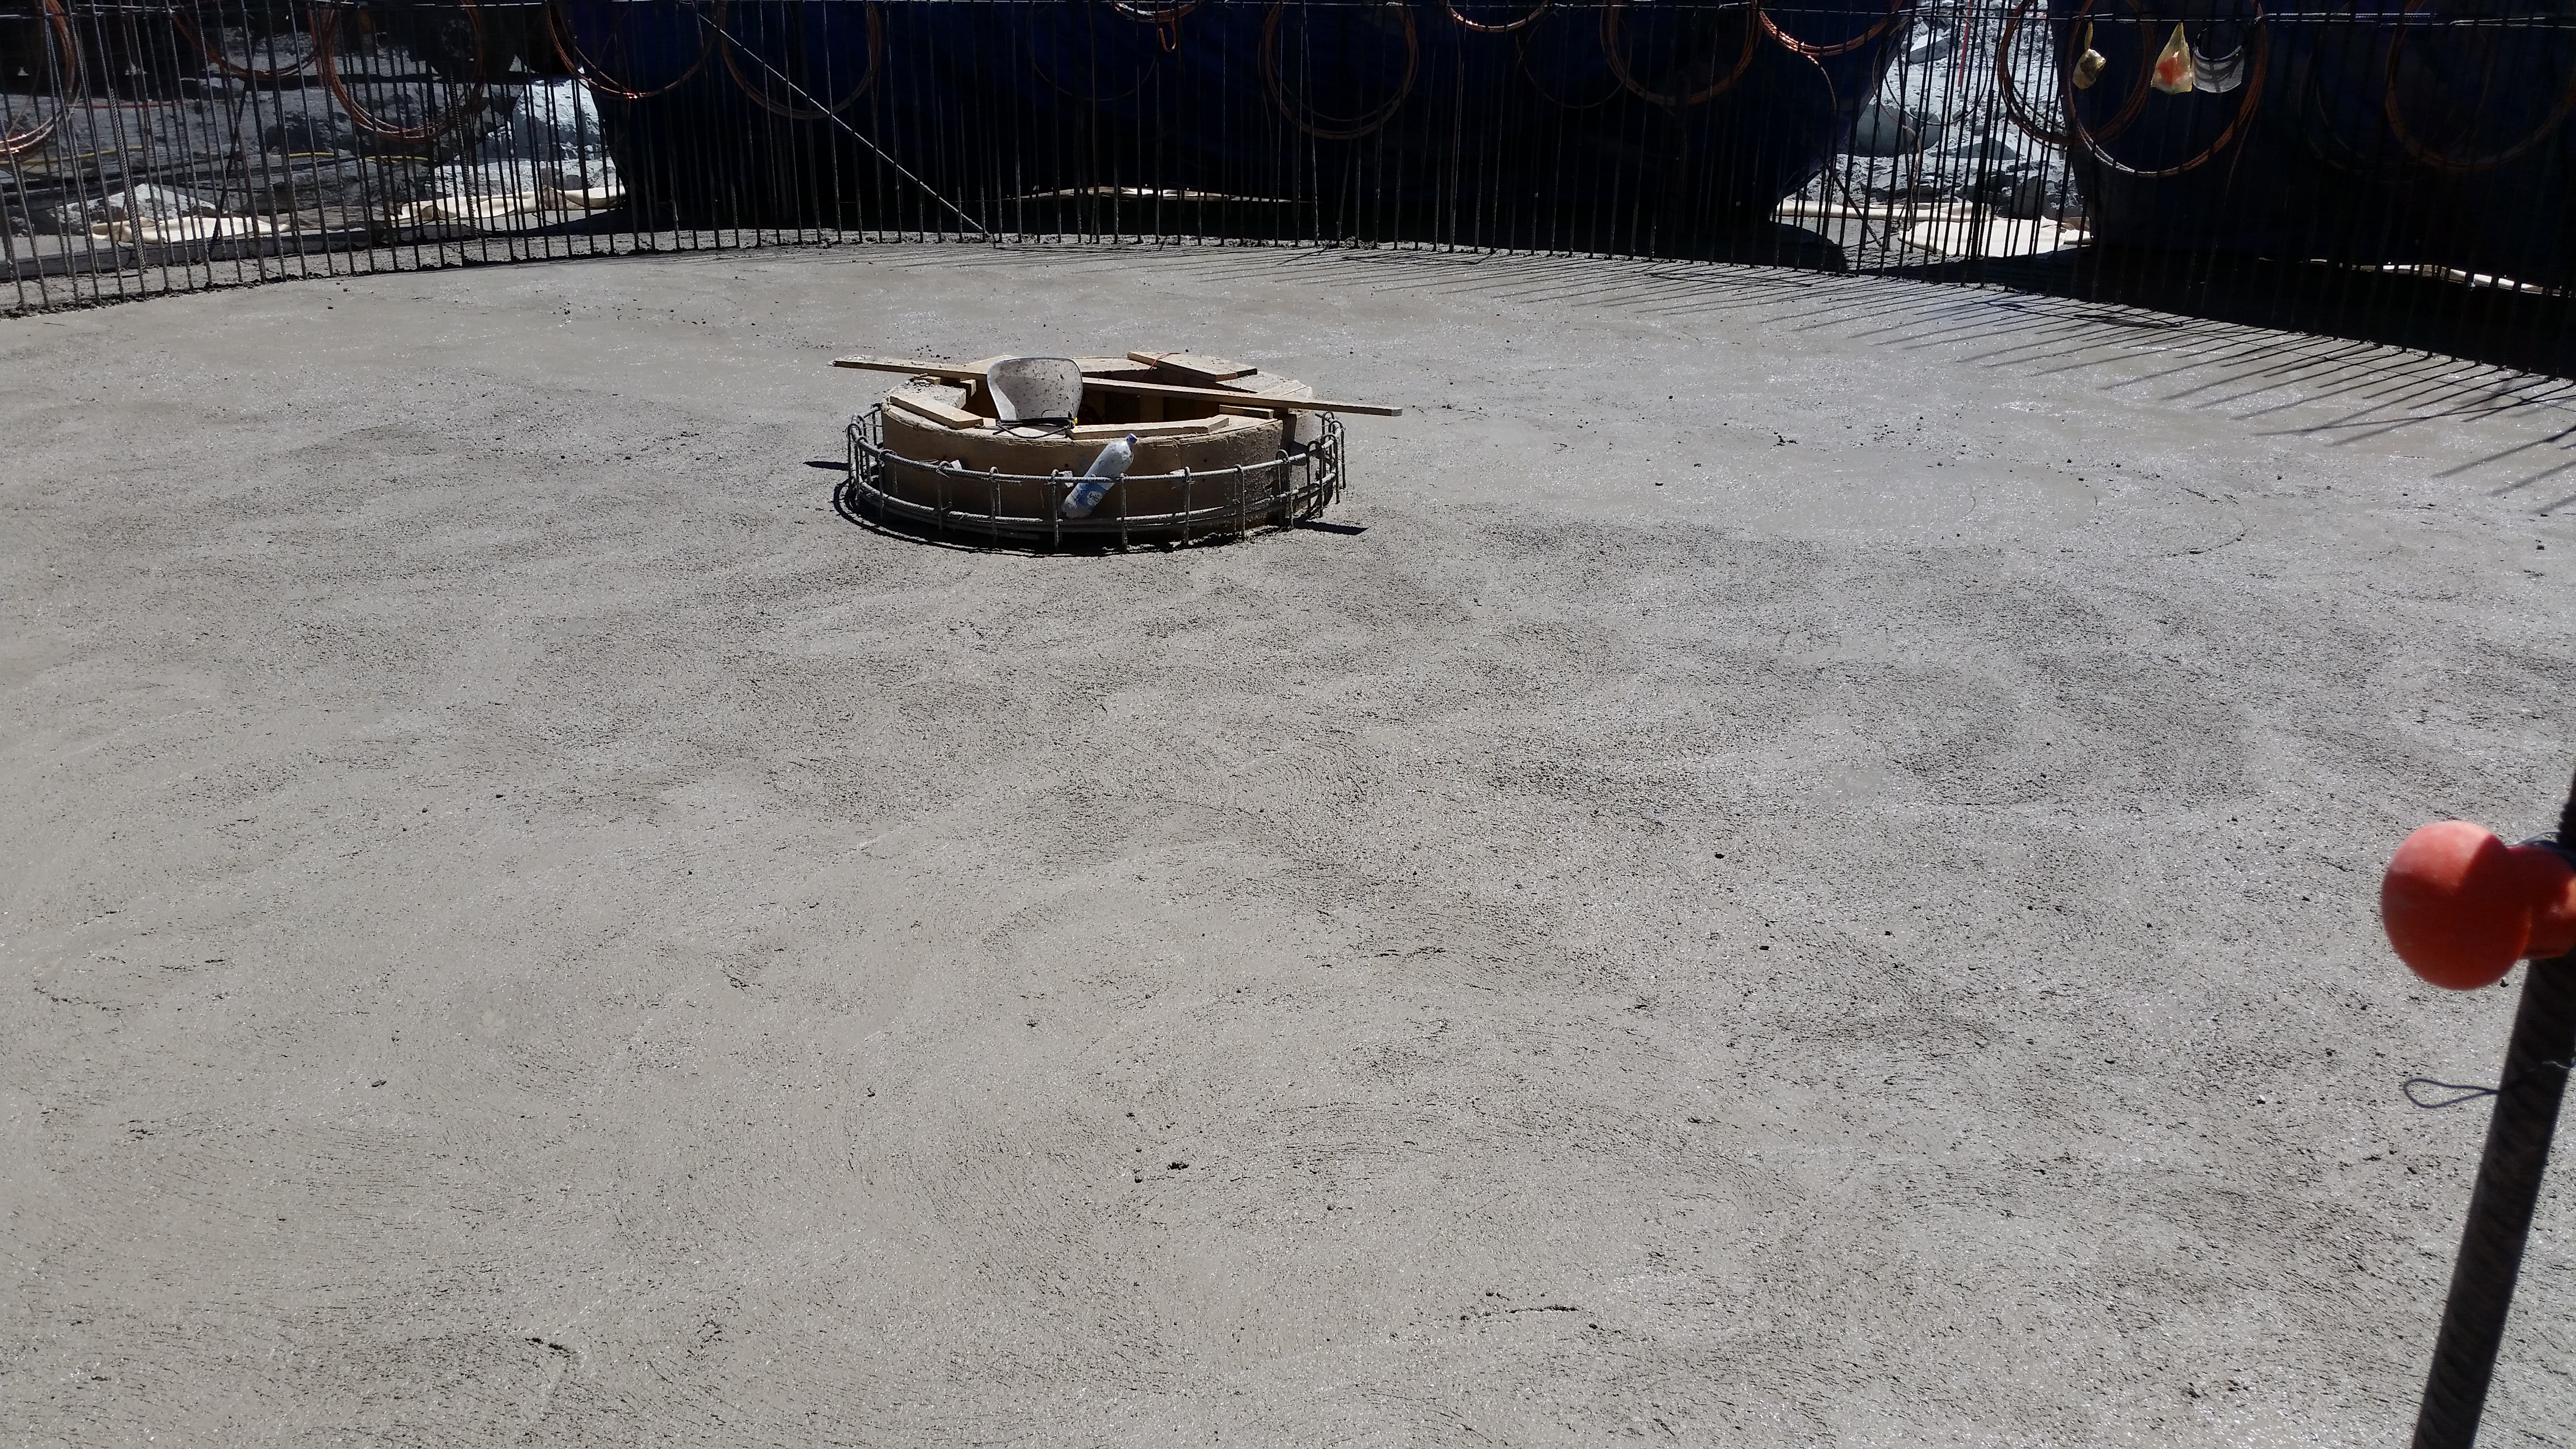

Concrete in the pier

Concrete in the pier foundation / monolith pier foundation concluded.

Credit: Rubin Observatory/NSF/AURA